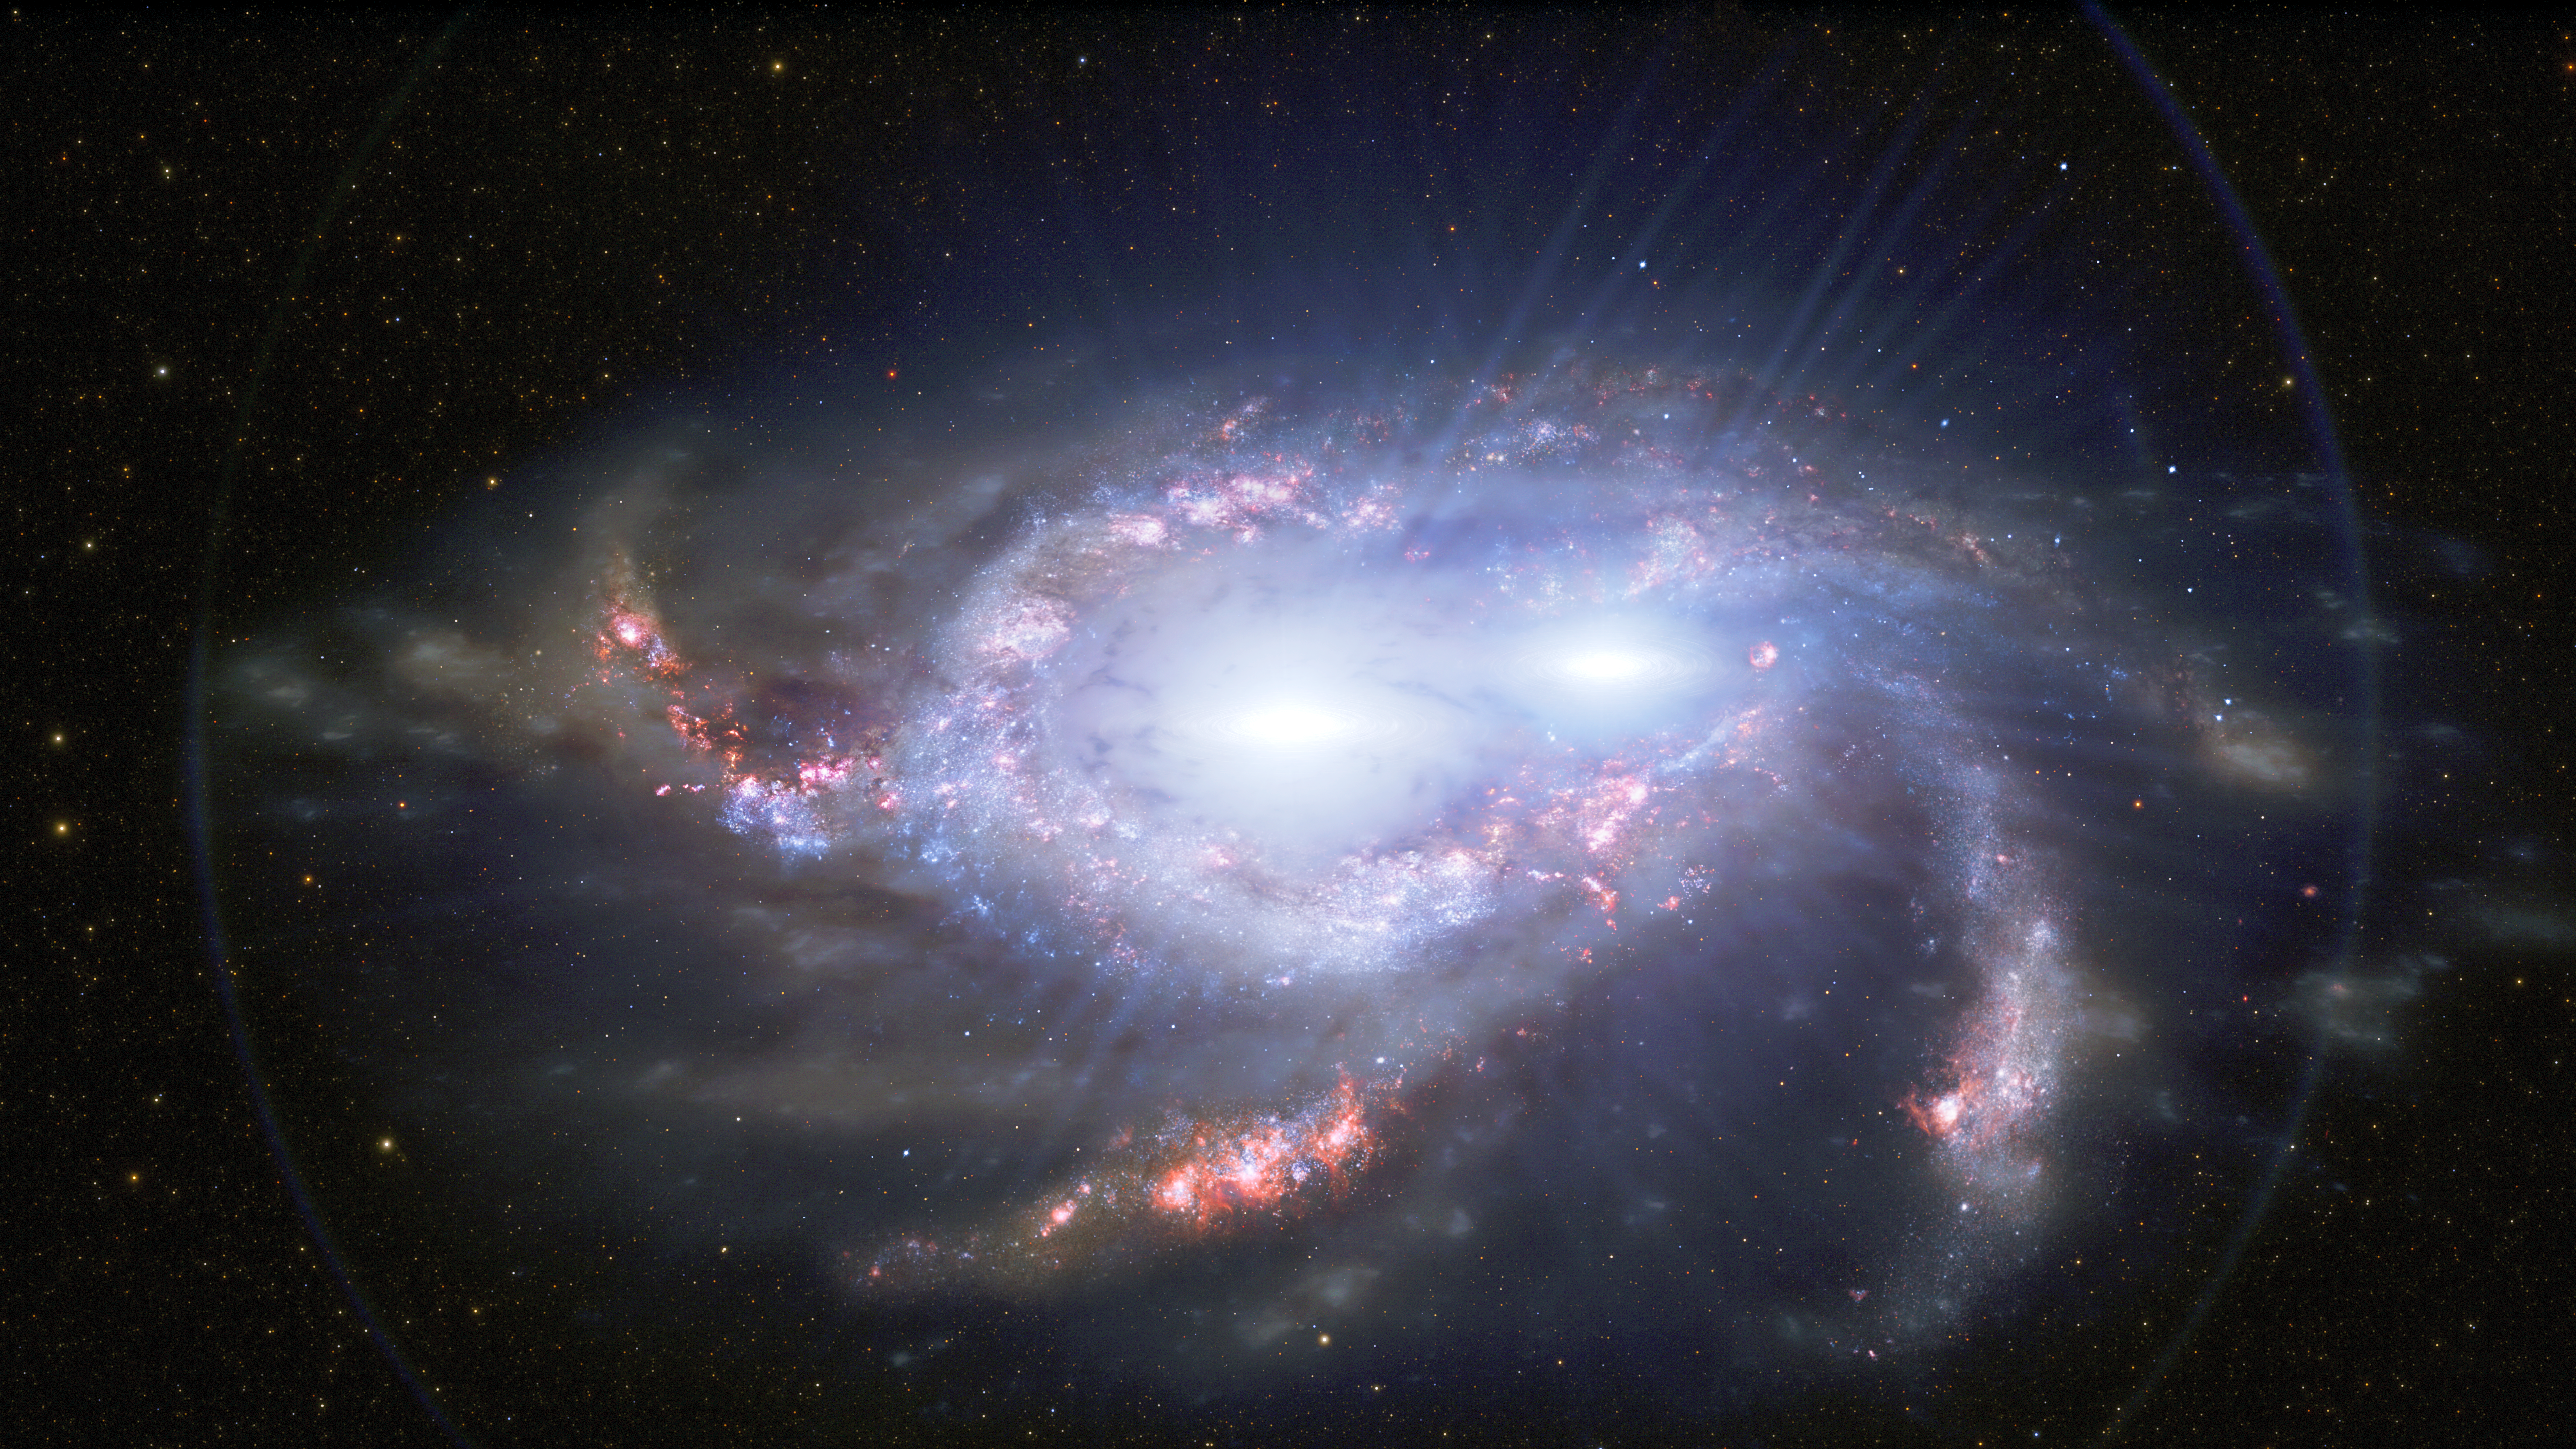

Illustration of Double Quasars in Merging Galaxies

Astronomers have discovered two pairs of quasars in the distant Universe, about 10 billion light-years from Earth. In each pair, the two quasars are separated by only about 10,000 light-years, making them closer together than any other double quasars found so far away. The proximity of the quasars in each pair suggests that they are located within two merging galaxies. Quasars are the intensely bright cores of distant galaxies, powered by the feeding frenzies of supermassive black holes. One of the distant double quasars is depicted in this illustration.

Credit: International Gemini Observatory/NOIRLab/NSF/AURA/J. da Silva/ M. Zamani